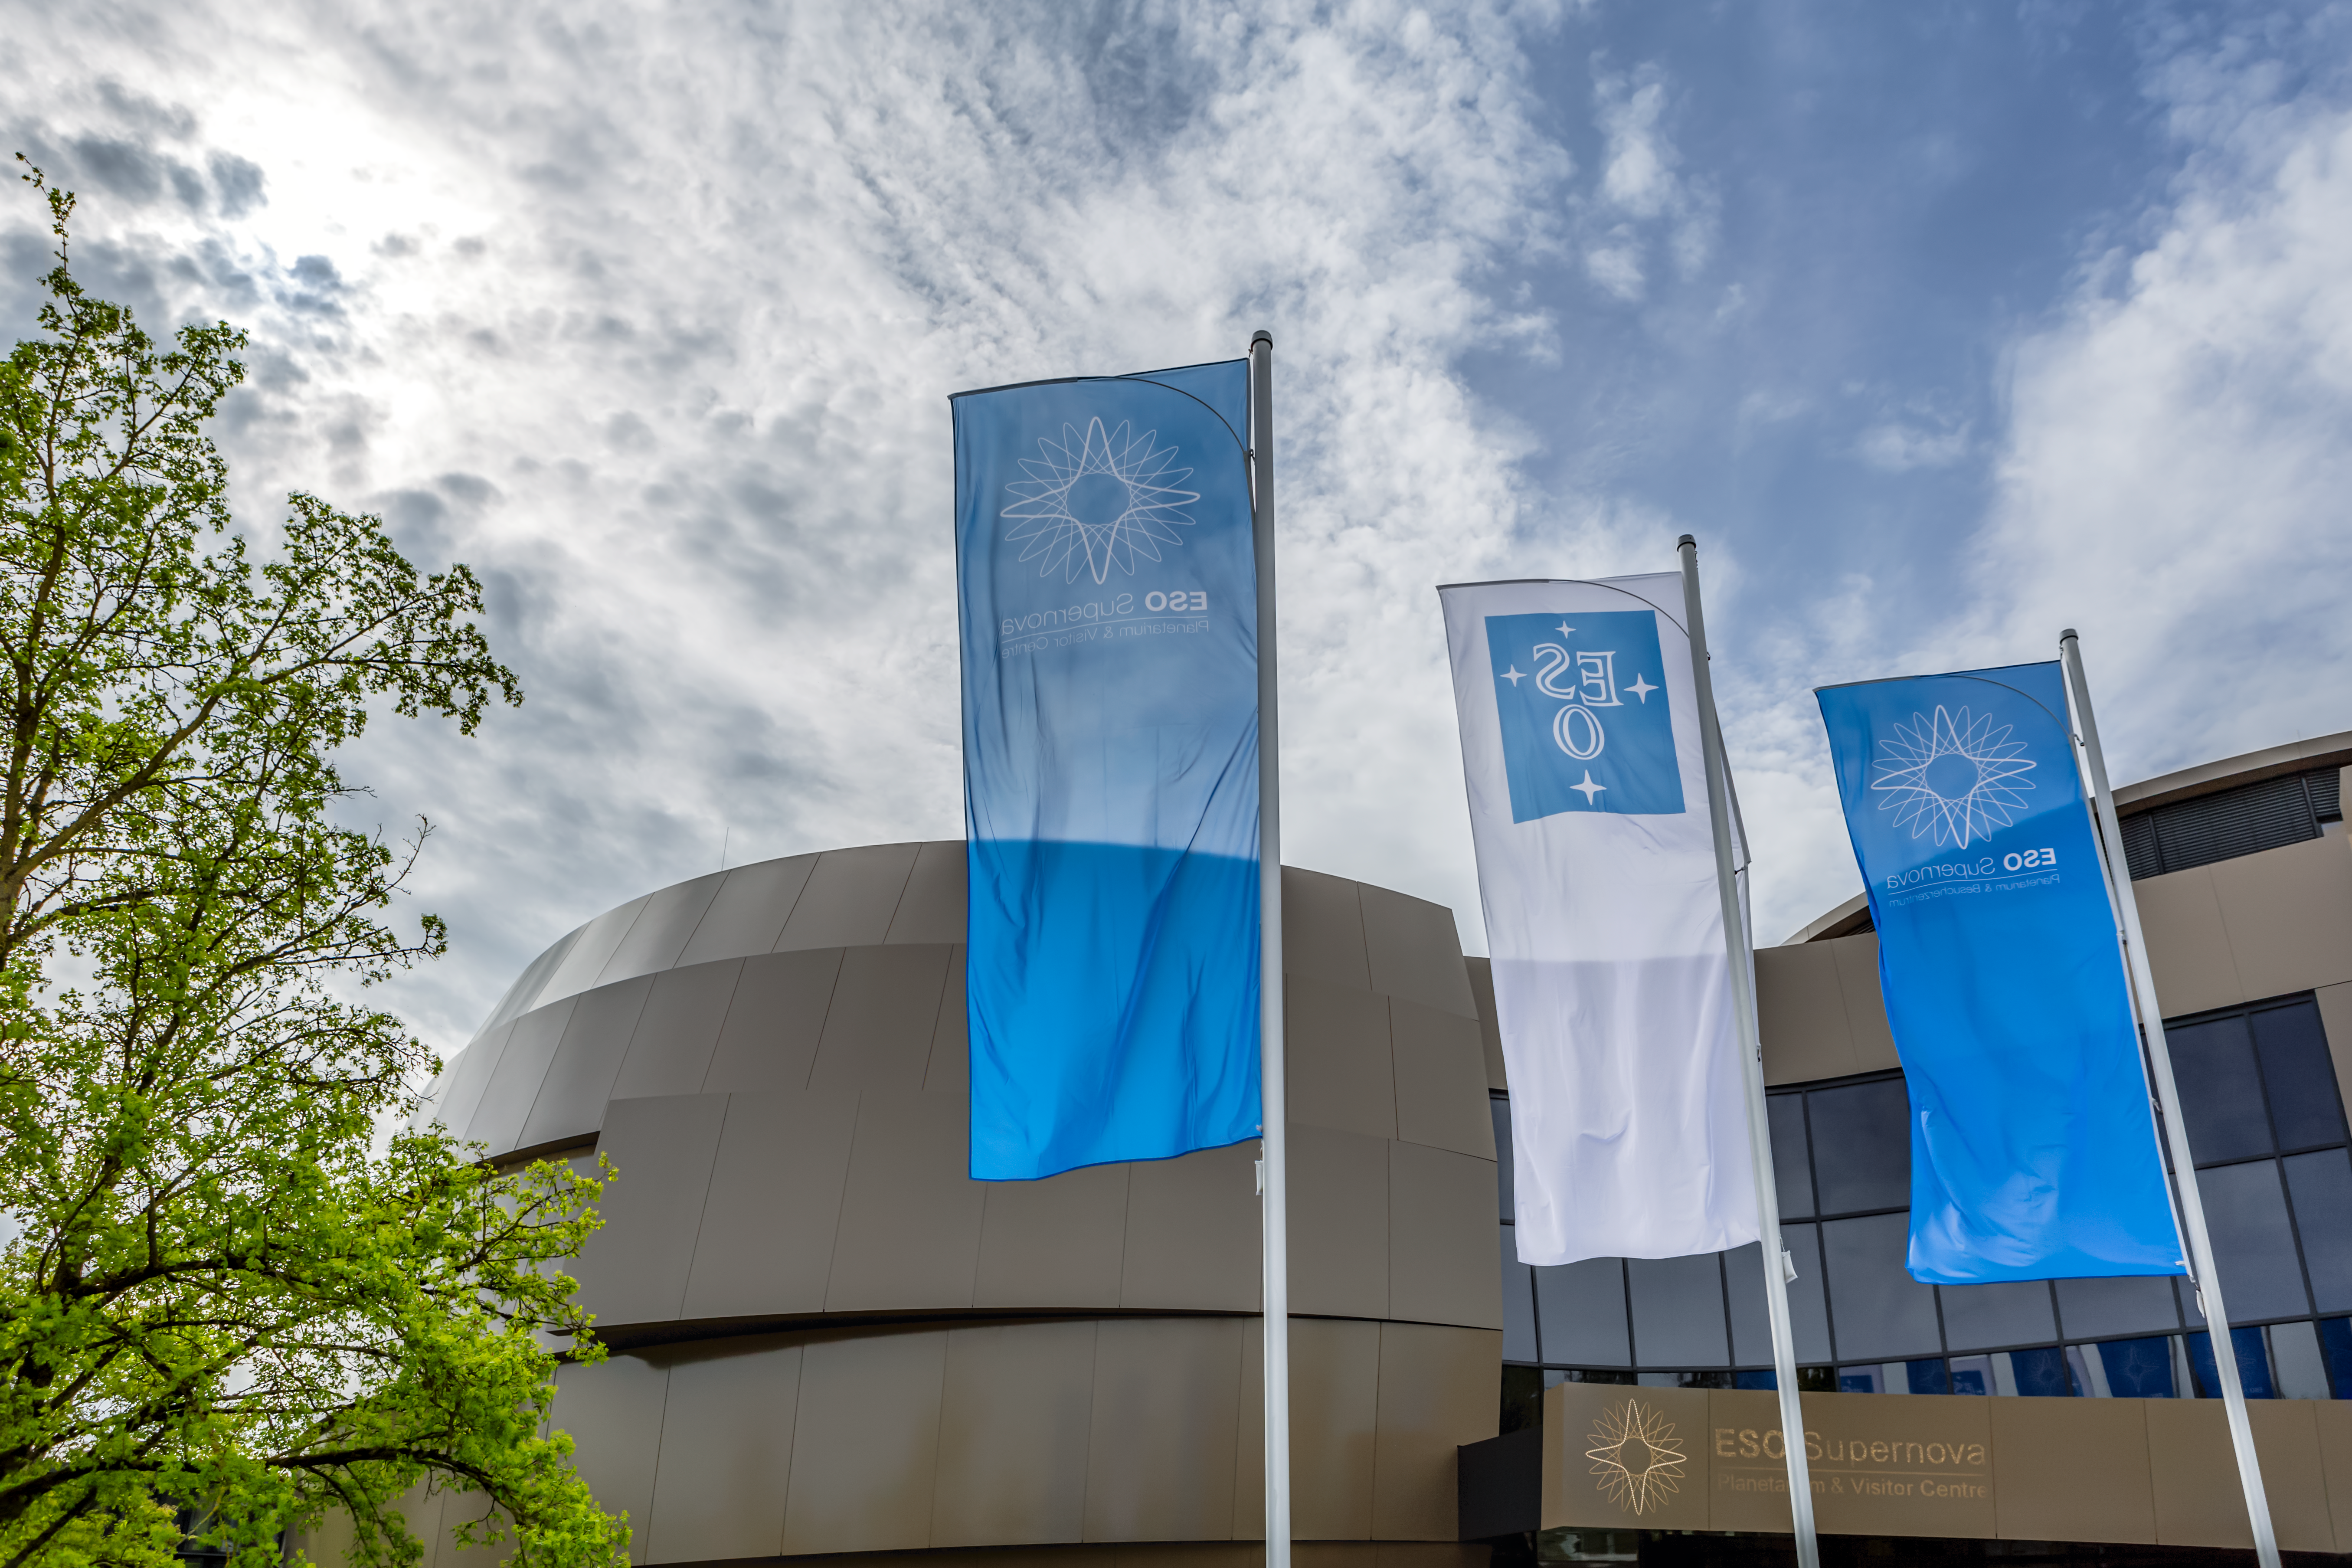

Flags ahoy!

The flags were raised high ready for the inauguration of the ESO Supernova Planetarium & Visitor Centre.

Credit: ESO/P. Horálek